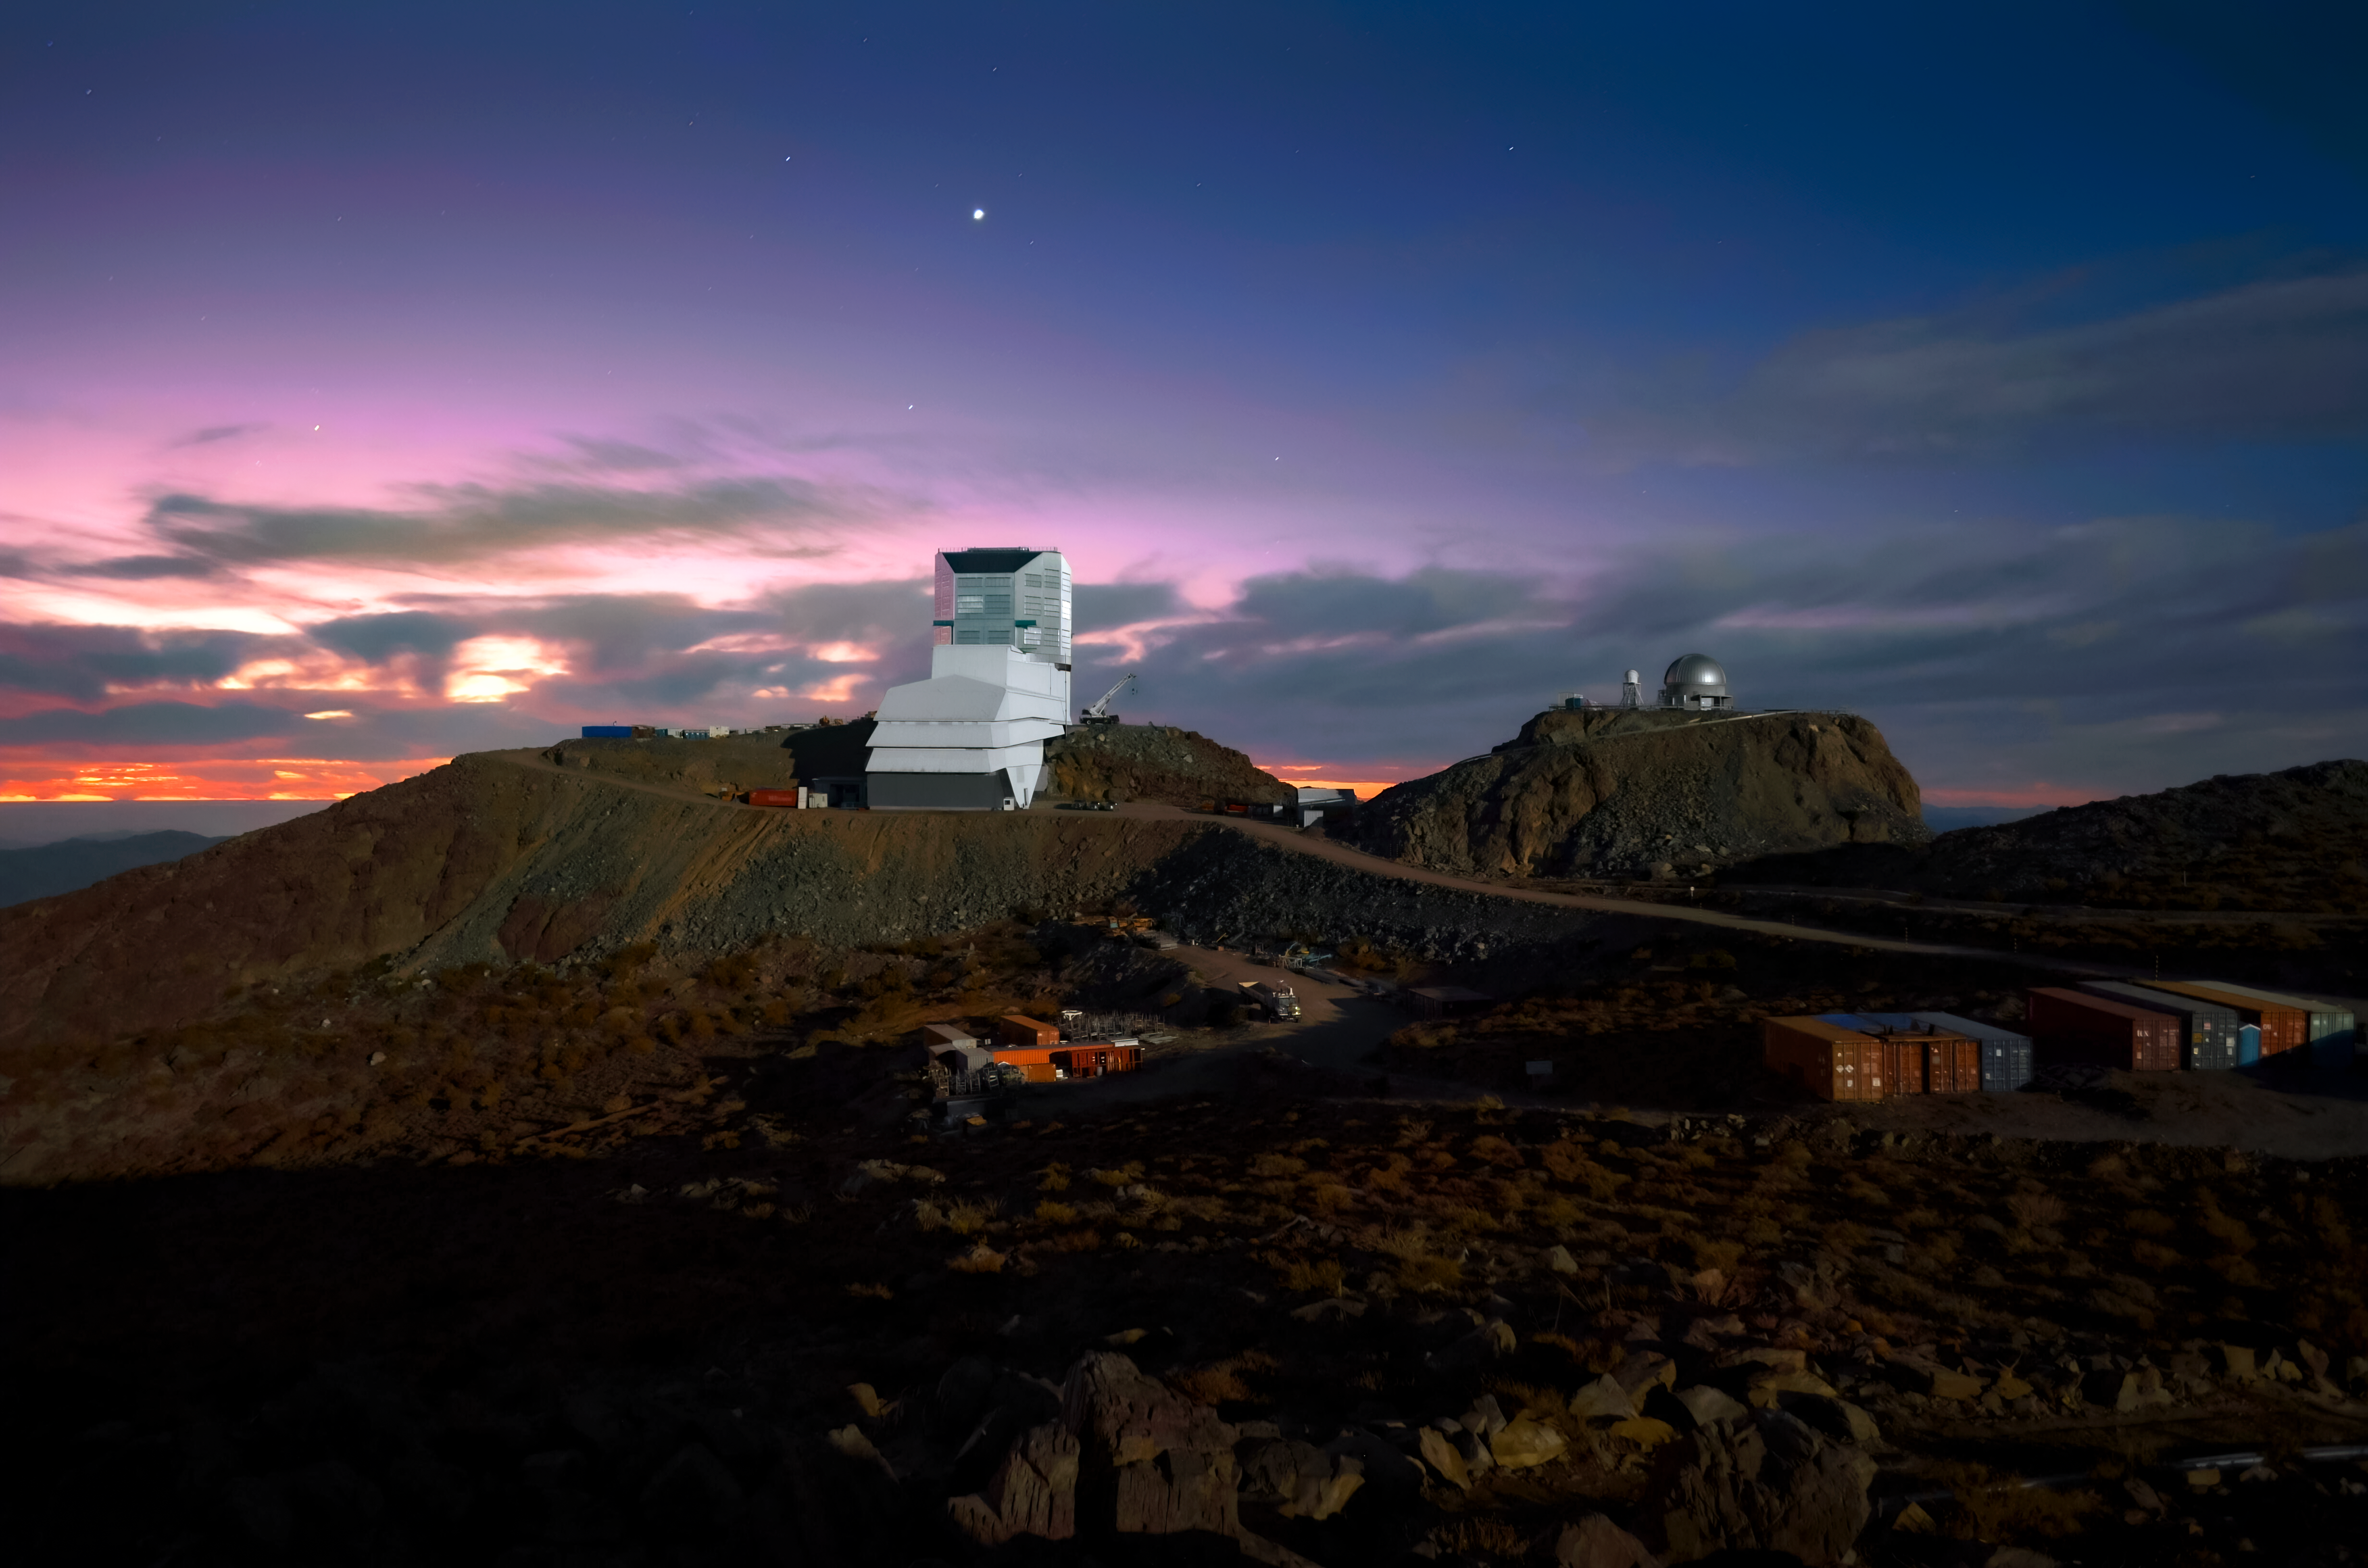

Rubin Observatory and Venus at sunset

Vera C. Rubin Observatory and Venus at sunset.

Credit: RubinObs/NOIRLab/SLAC/NSF/DOE/AURA